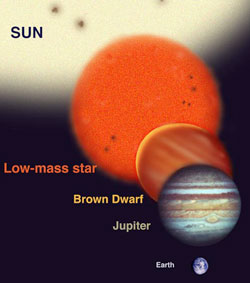

Brown Dwarfs

Relative sizes of a Brown Dwarf relative to other bodies
Astronomers have found many types of objects in orbit around stars and as free-floating objects. These range from other full-sized stars like our sun (binary star systems) to Jupiter sized planets (never directly imaged but inferred from radial-velocity spectroscopy). The relative sizes of these various types of bodies are shown above for comparison. Even though a brown dwarf can be similar in diameter to a Jupiter sized planet, brown dwarfs are 13-75 times more massive and they can appear on the order of 100-1,000,000 times brighter than a Jupiter sized planet at infrared wavelengths where they are studied with telescopes.

Infrared spectra of Brown Dwarfs often reveal gases such as water vapor, methane, other transient species and give clues to the initial mass function of the cloud in which they formed.

Credit: International Gemini Observatory/NOIRLab/NSF/AURA/Lomberg J.